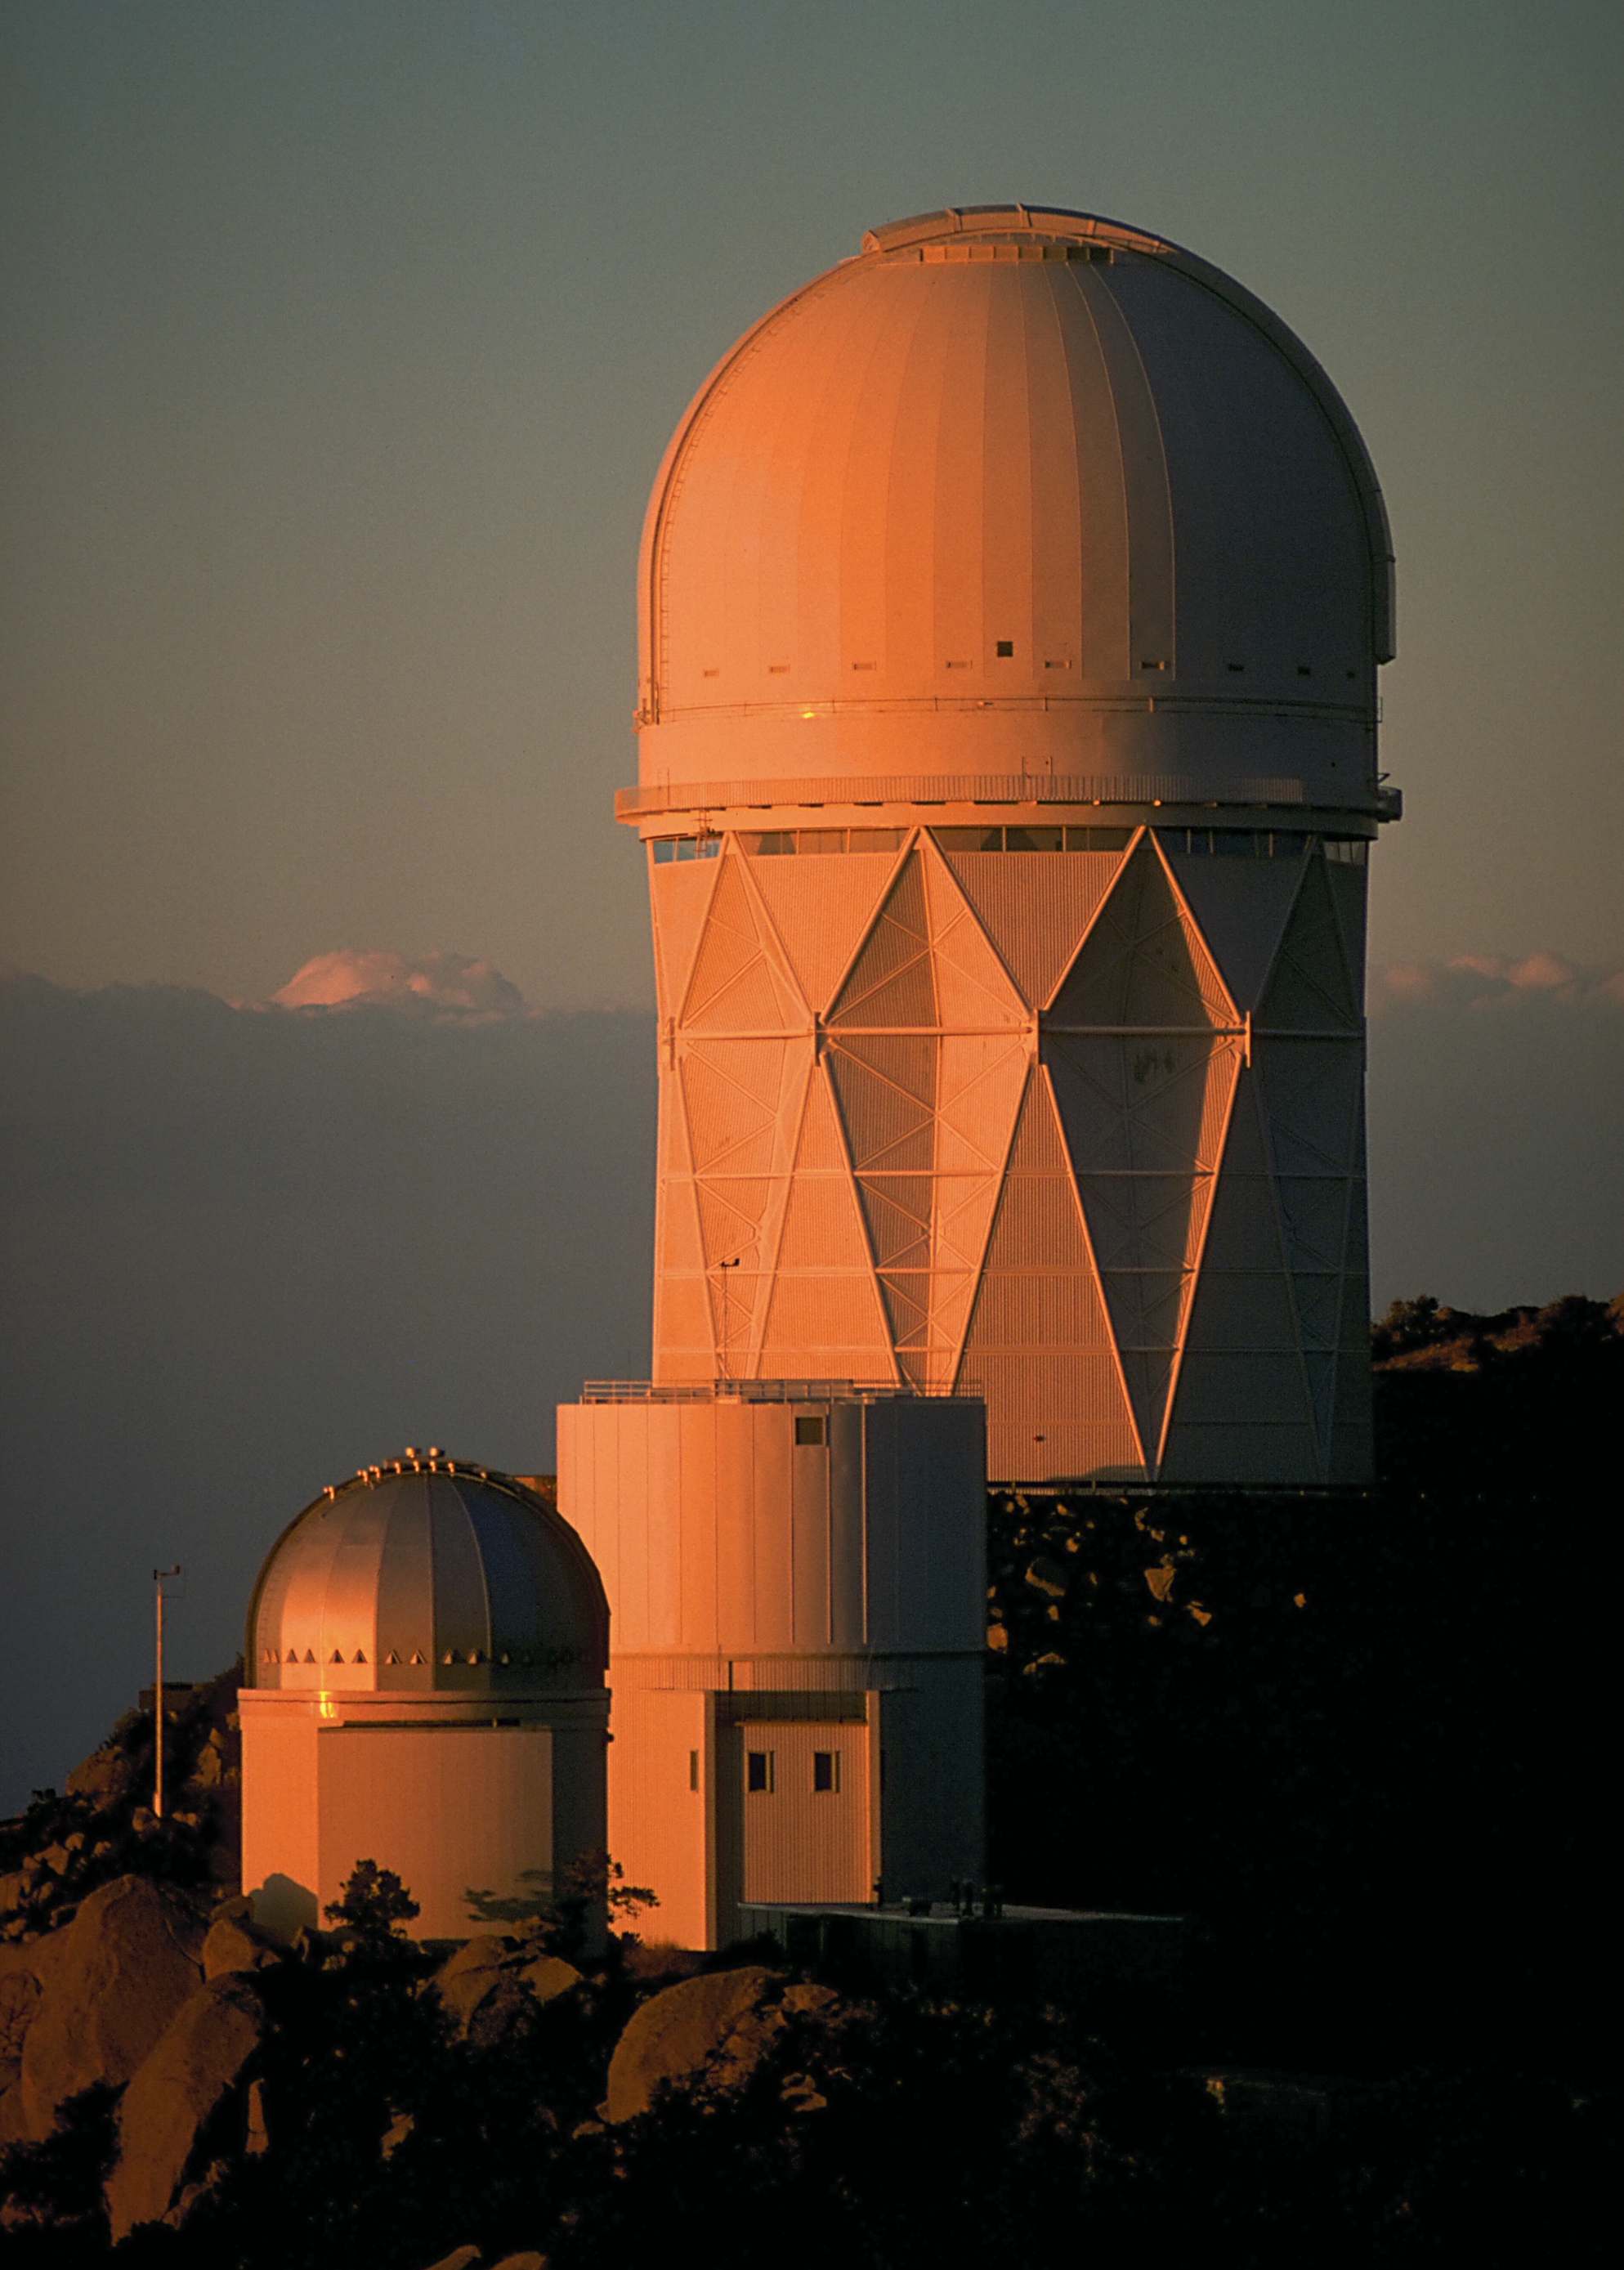

KPNO at sunset

This sunset photograph taken looking to the northeast shows the University of Arizona's Steward Observatory 90-inch telescope and the Kitt Peak National Observatory's Mayall 4-meter telescope.

Credit: NOIRLab/NSF/AURA